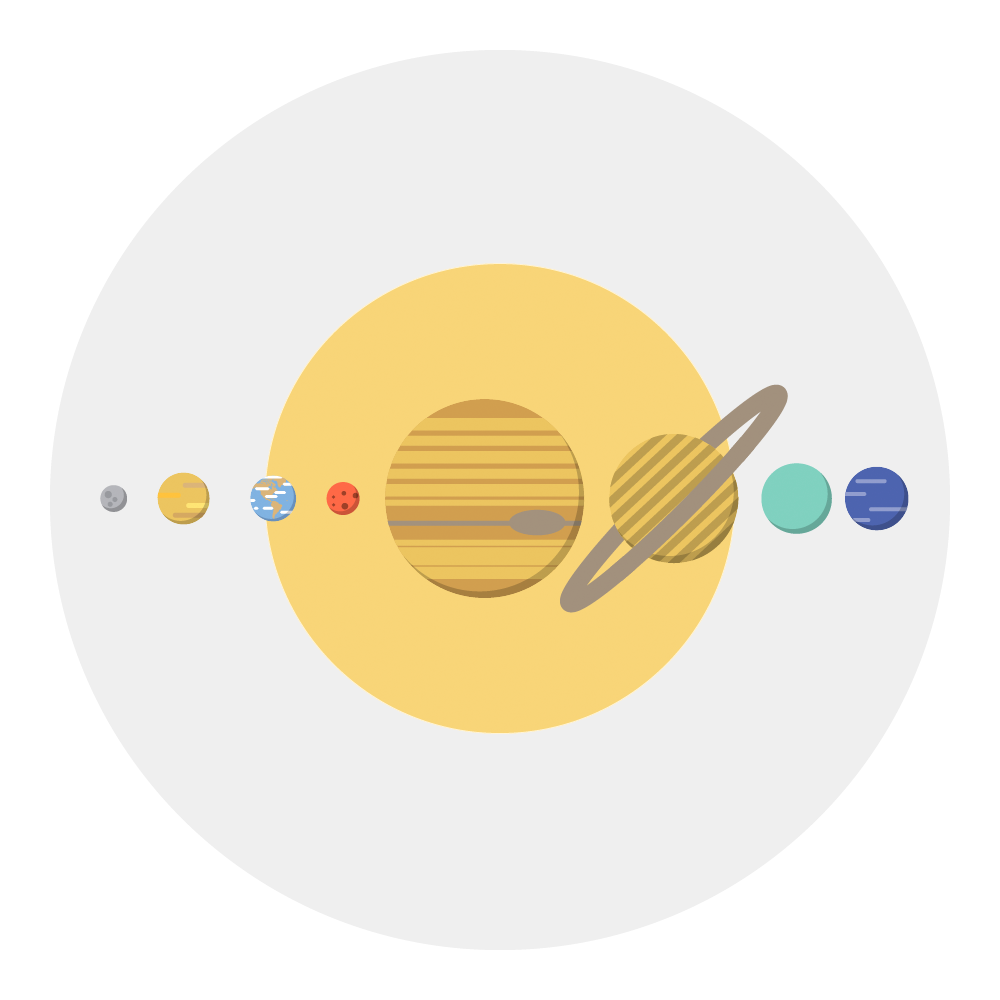

Surveying the Solar System investigation icon

Surveying the Solar System investigation icon.

Credit: RubinObs/NOIRLab/SLAC/NSF/DOE/AURA/J. Pinto